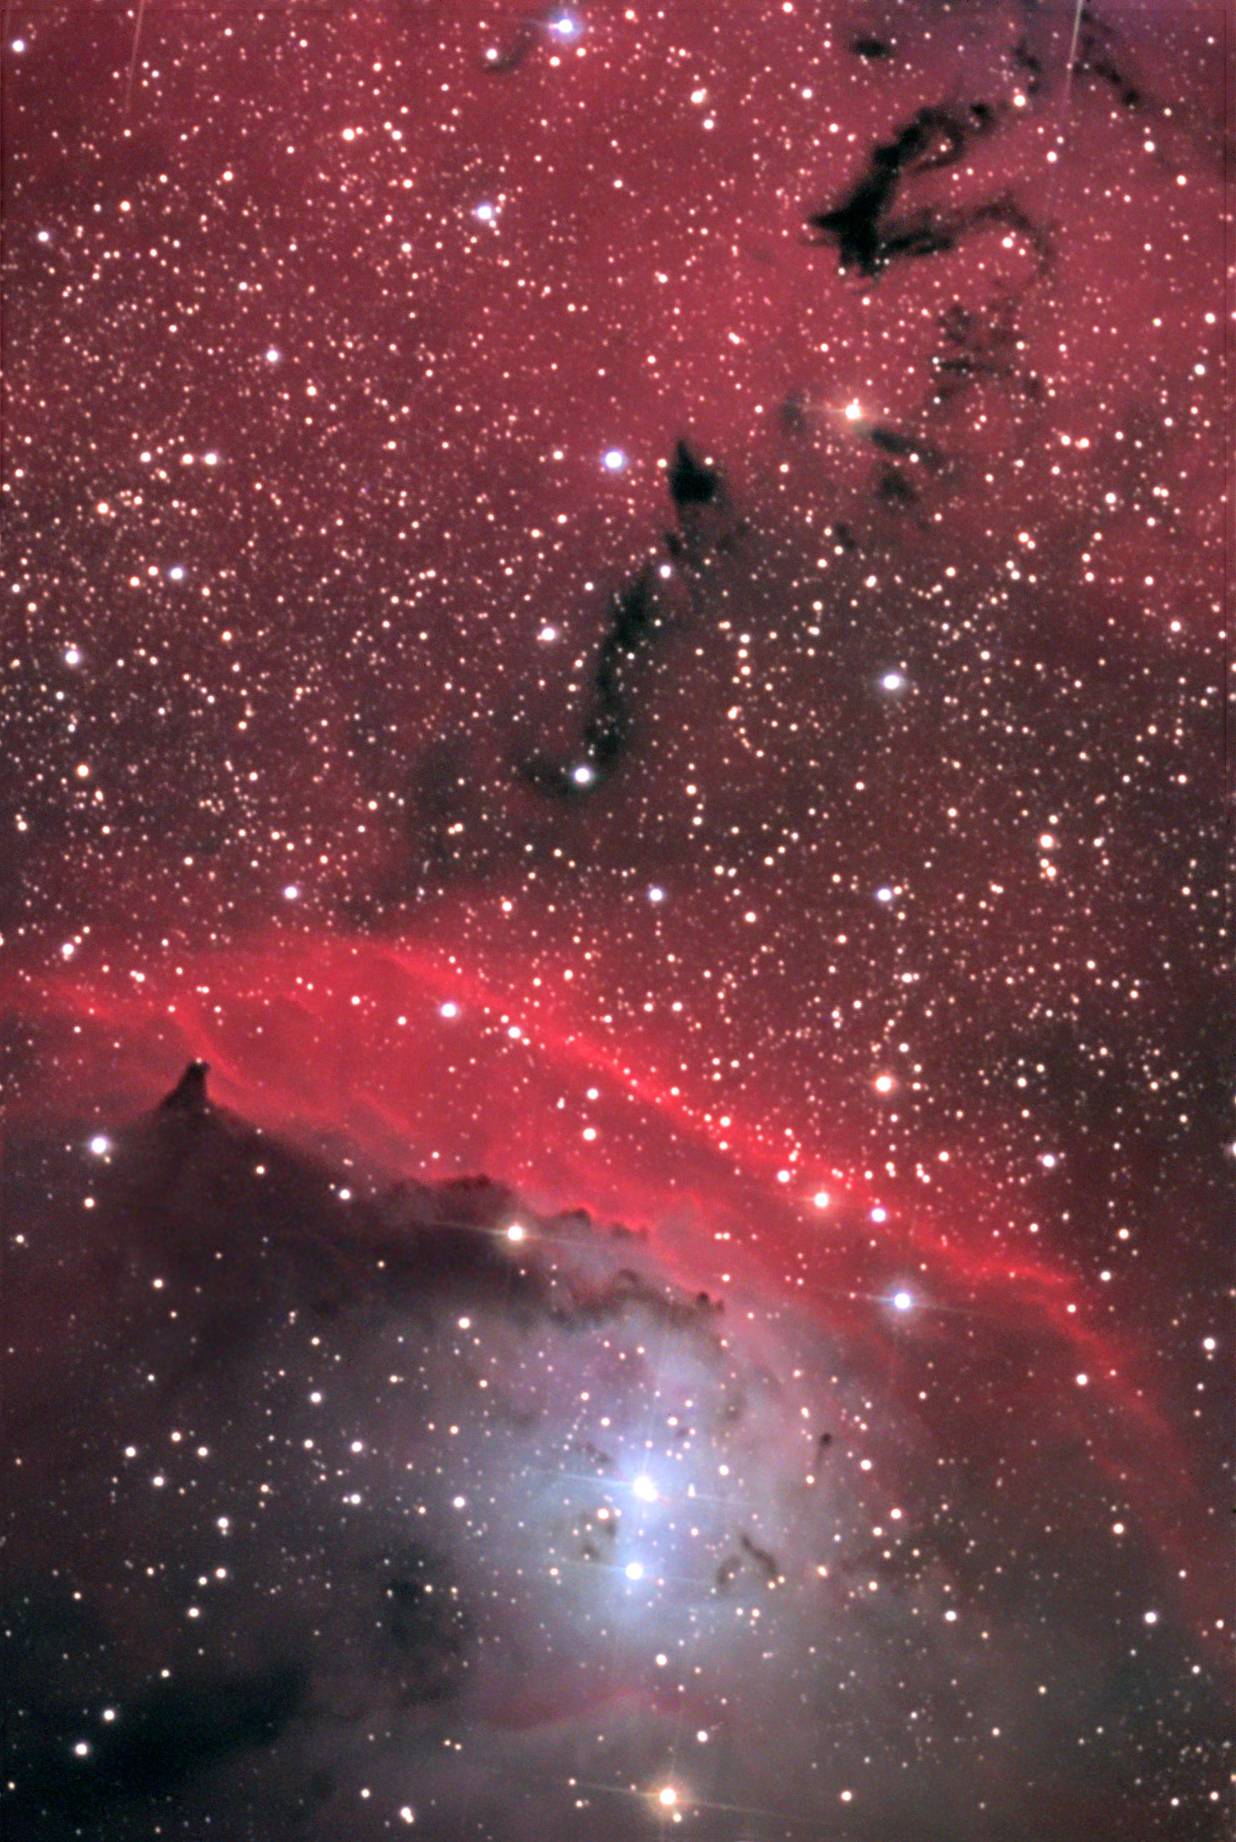

NGC 6559

Few regions of nebulosity show the variety of color and detail that this small region around NGC 6559 does. At the left of this image wispy dark clouds hang delicately in the foreground of diffuse glowing hydrogen gas. These lead further toward a very bright, red arc of gas that seems to shield luminous and hot stars beneath it. Presumably the birth and subsequent energetic radiative output of these stars causes the gas to glow very brightly. Even though these stars have strived to push away all of the gas and dust near them, thicker portions remain (the mountains of dark nebulosity) and continue to scatter light which color the area with hints of blue and purple. NGC 6559 can be found in most wide-field images of the Lagoon Nebula. Also be certain to visit IC 1274 as it is a related glowing gas cloud to this complex.

This image was taken as part of Advanced Observing Program (AOP) program at Kitt Peak Visitor Center during 2014.

Credit: KPNO/NOIRLab/NSF/AURA/John and Christie Connor/Adam Block